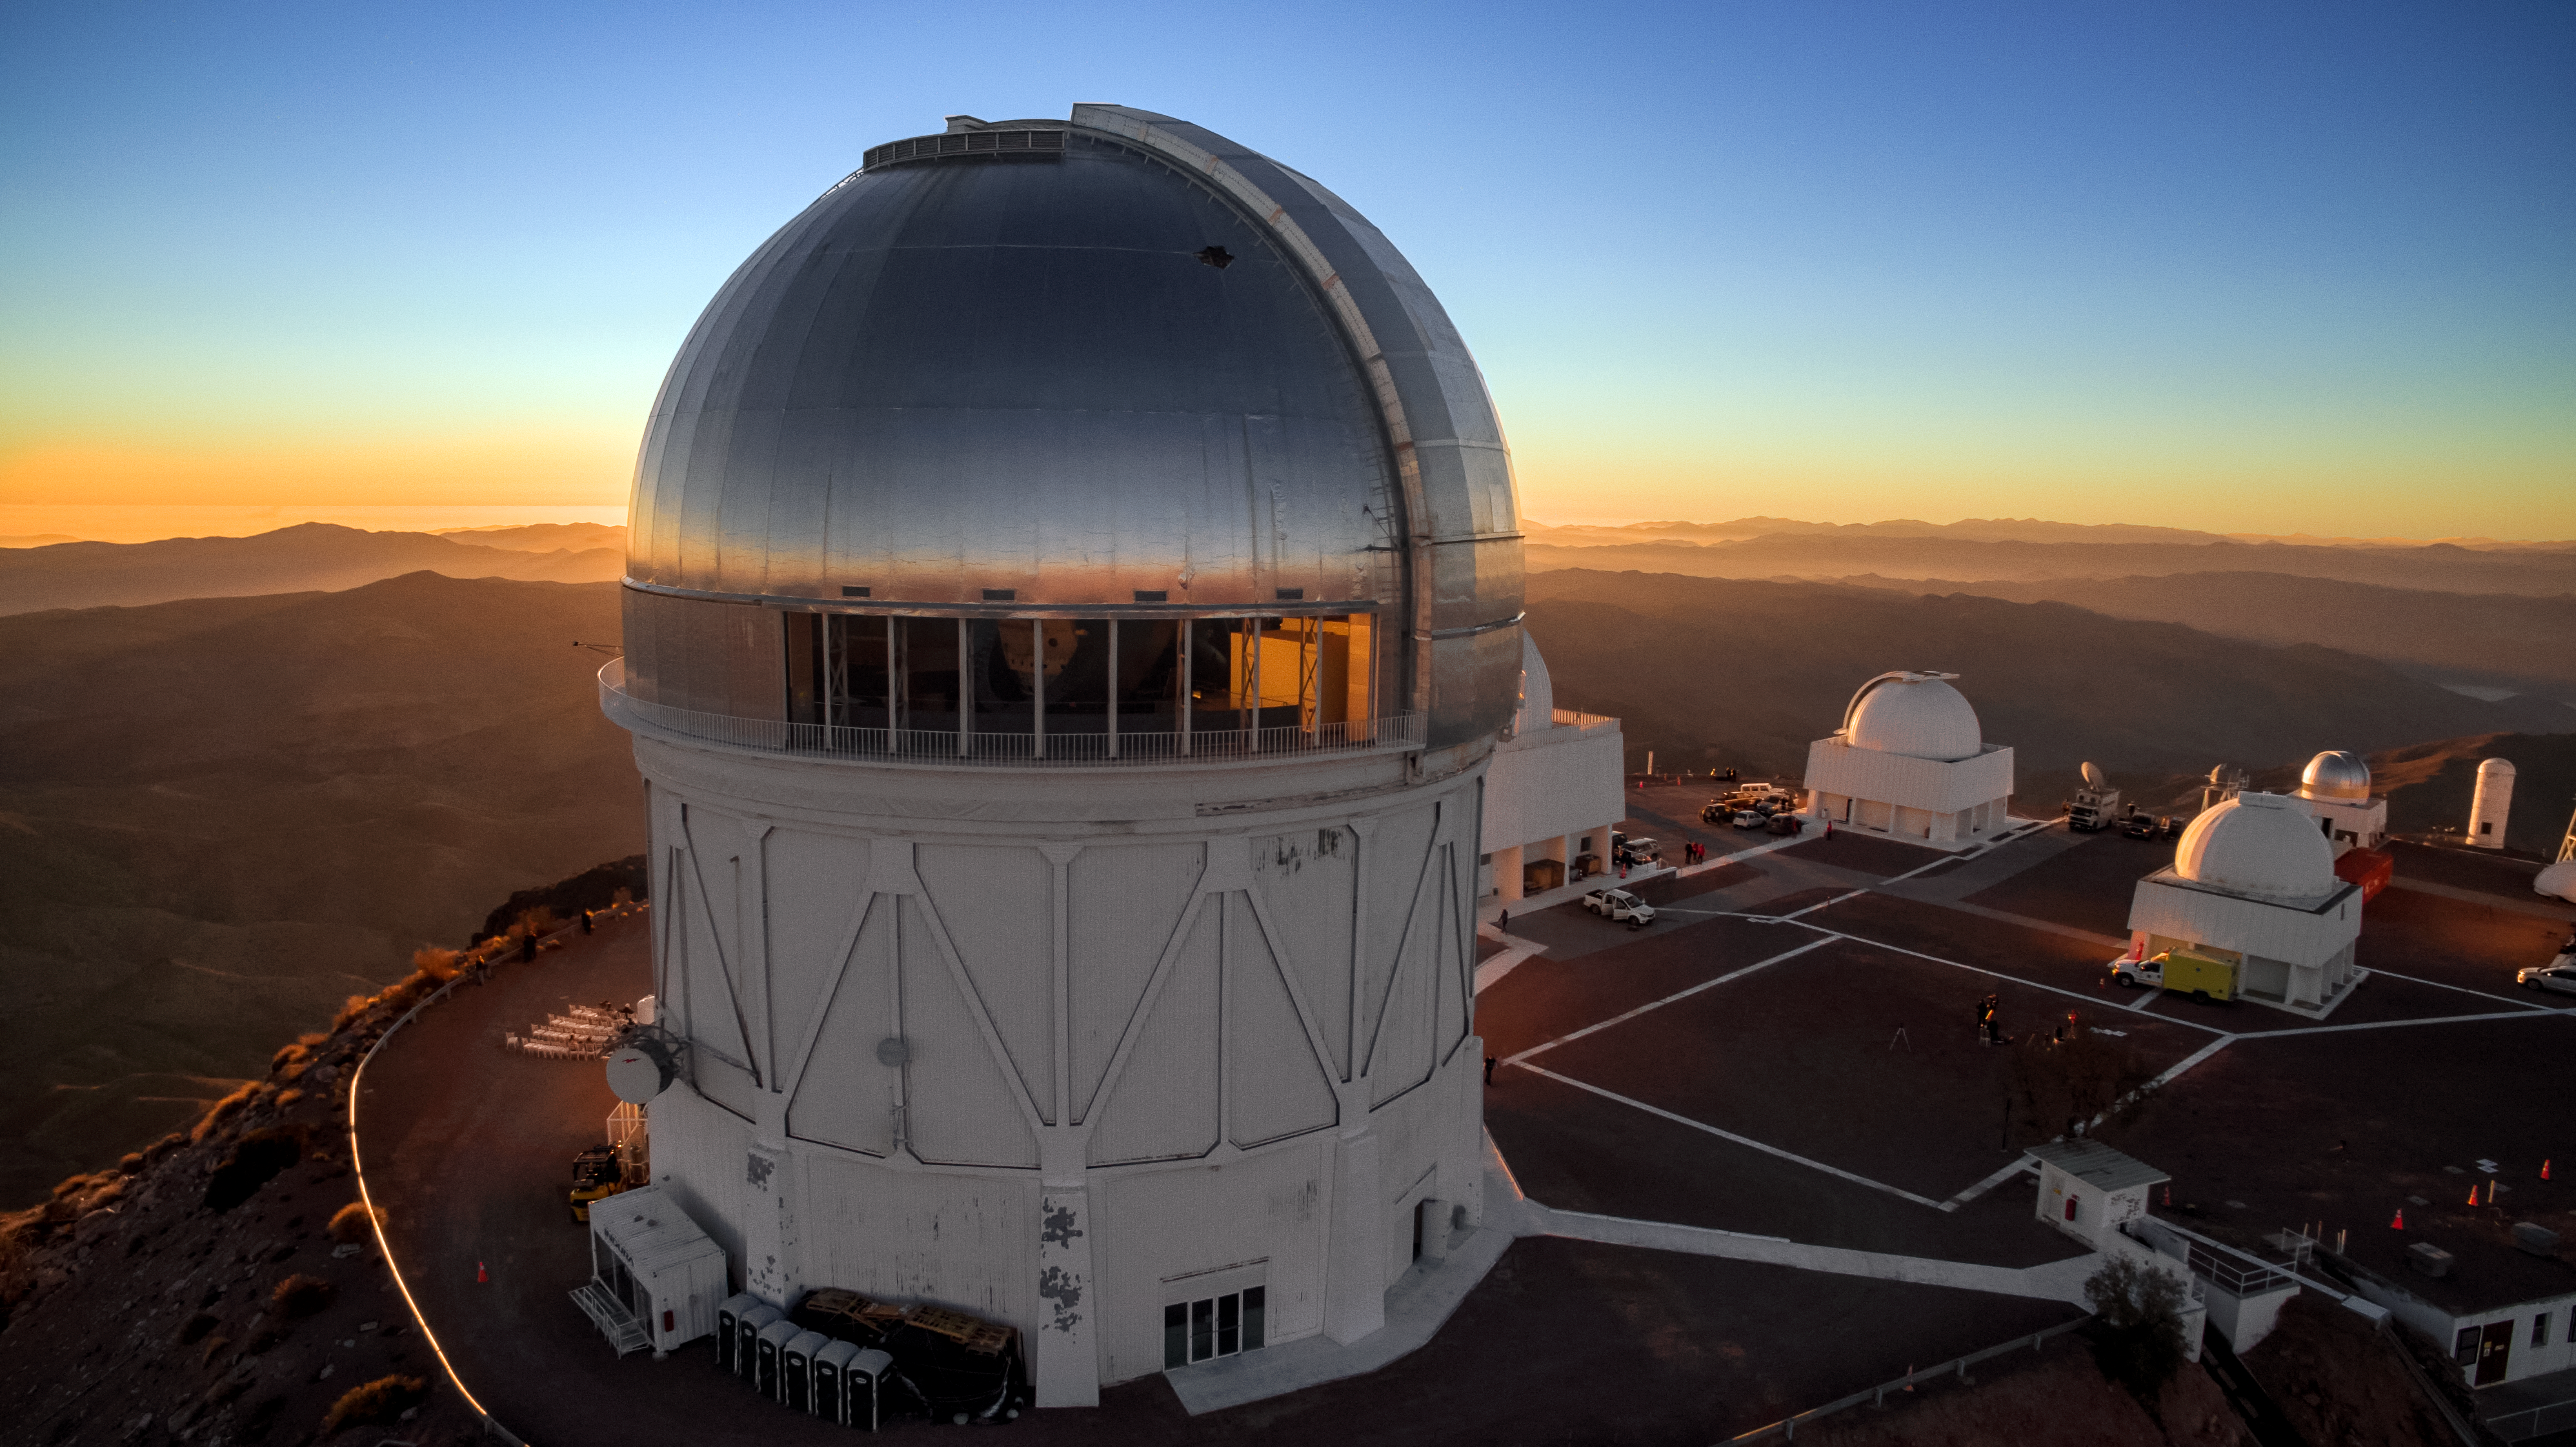

Cerro Tololo Inter-American Observatory

Sunset after the 2 July 2019 solar eclipse at CTIO.

Credit: CTIO/NOIRLab/NSF/AURA/P. Marenfeld